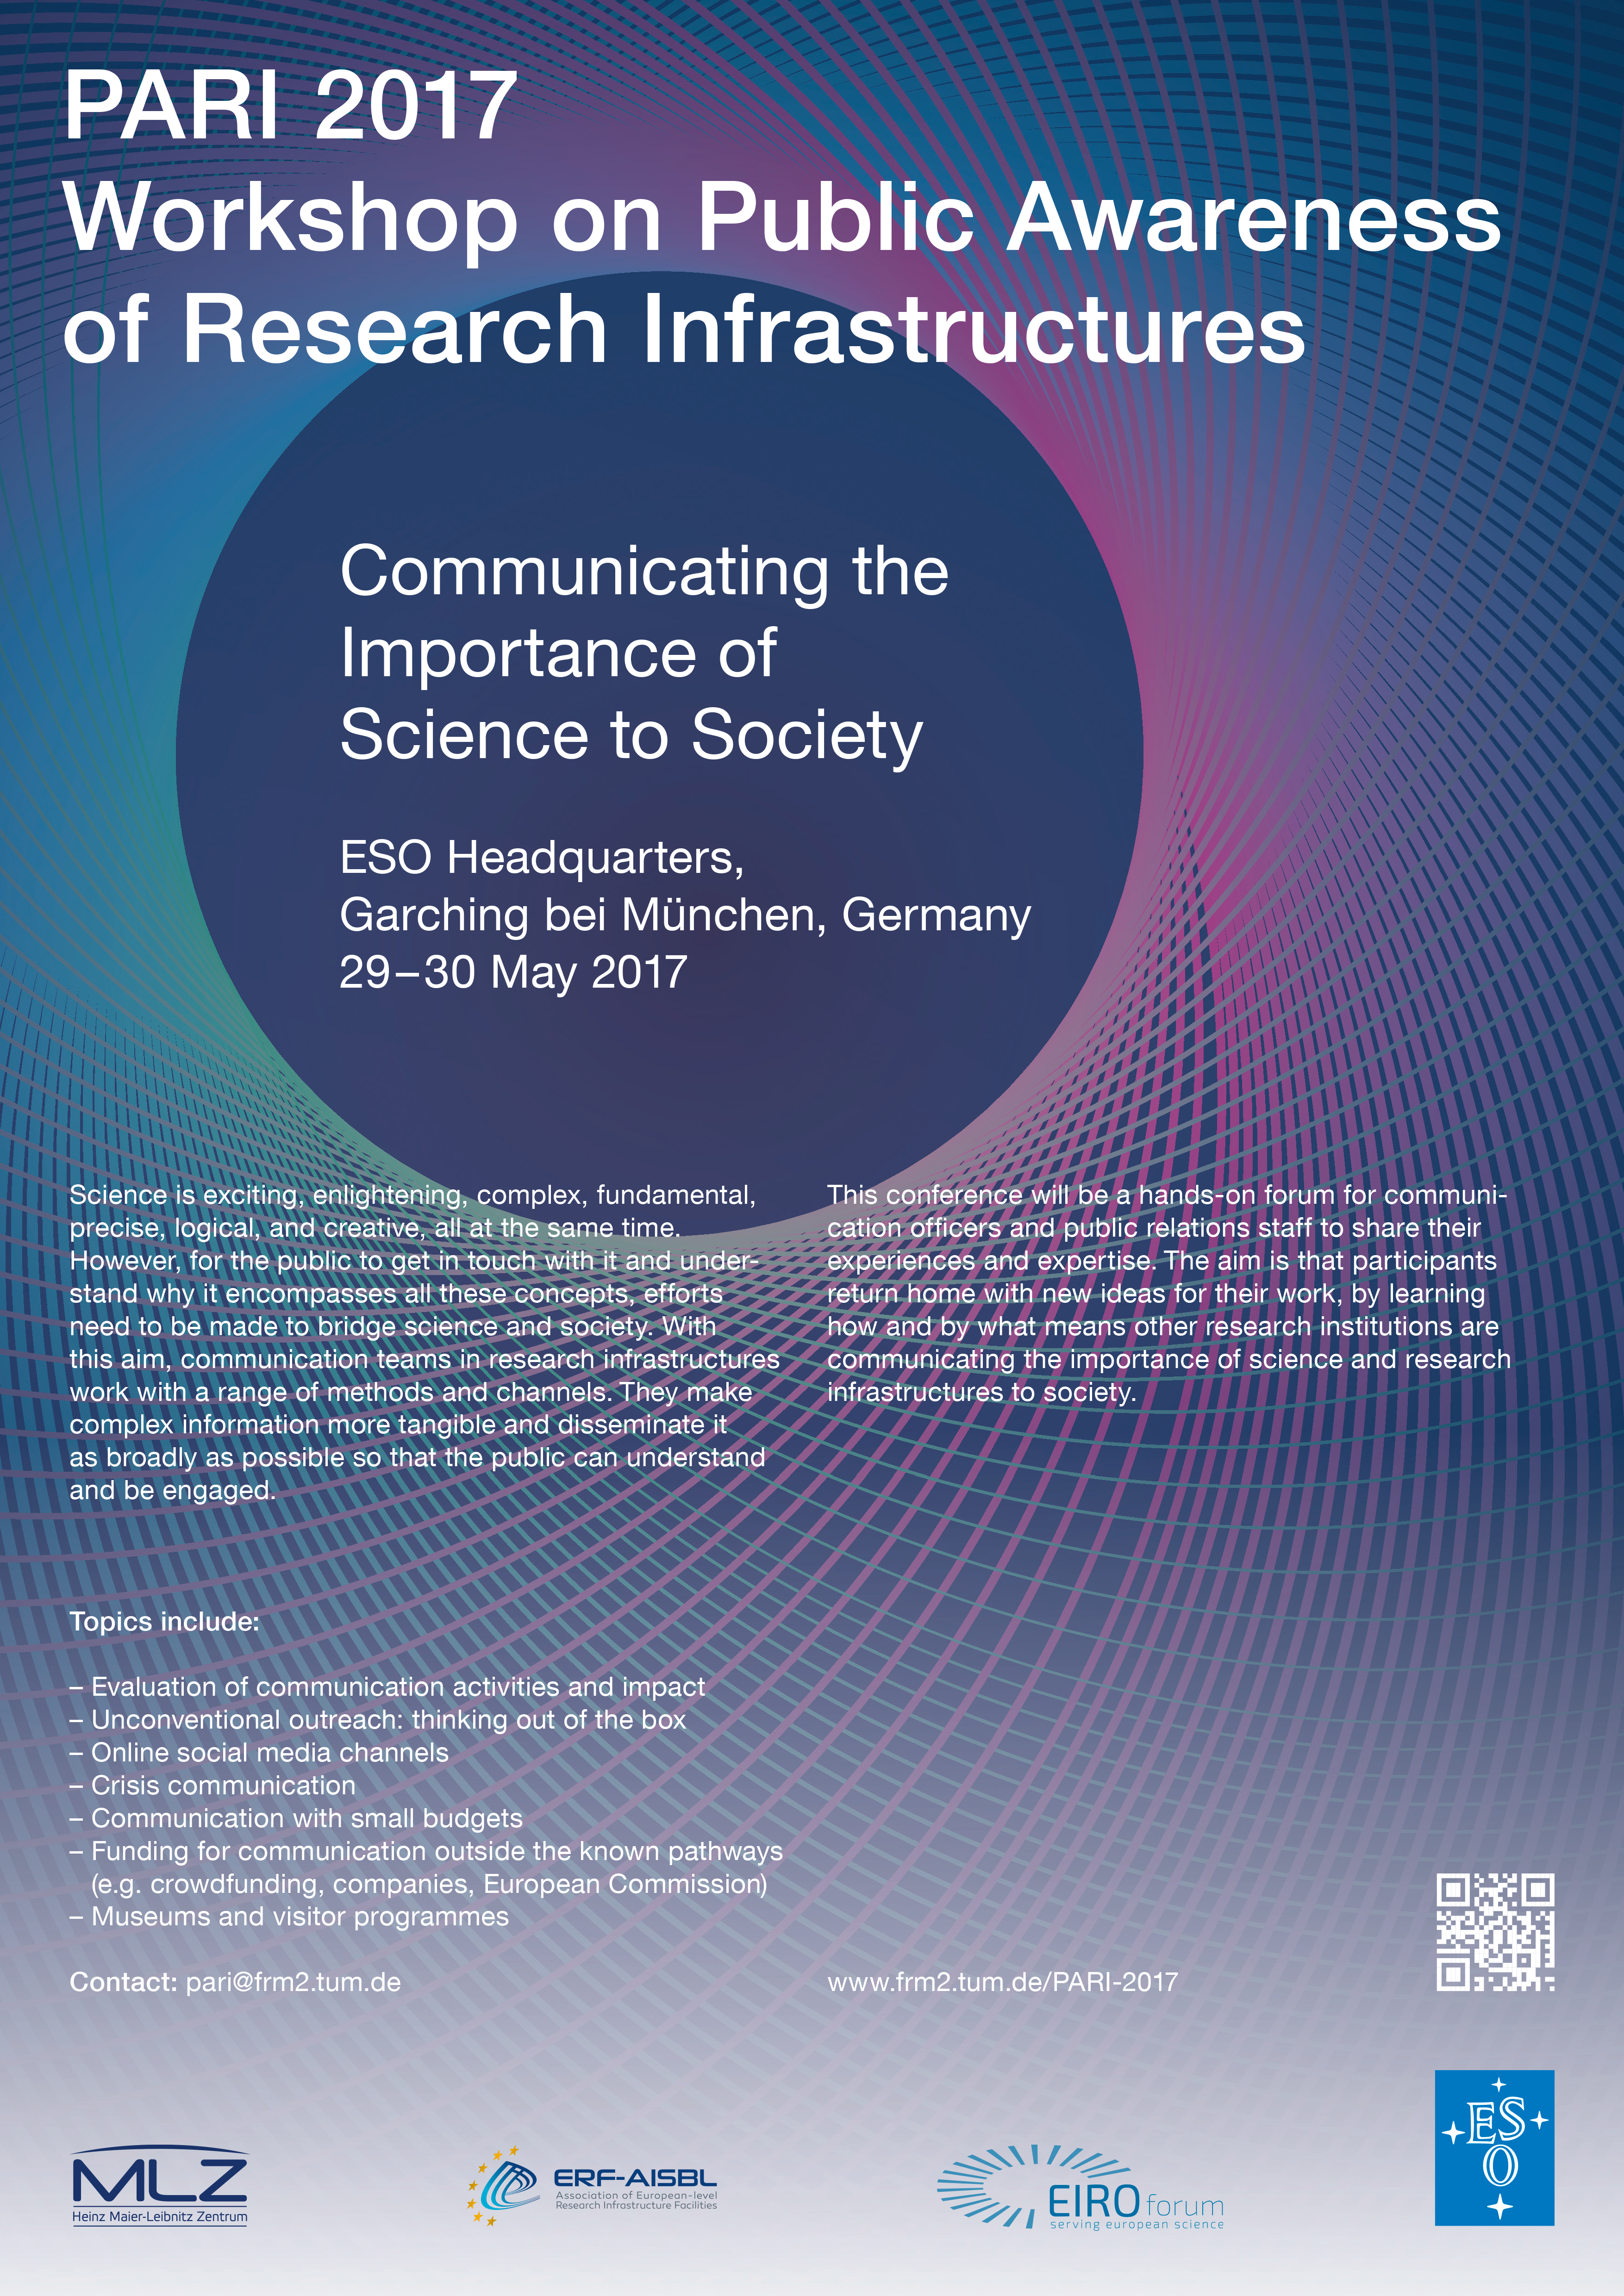

PARI 2017 workshop on Public Awareness of Research Infrastructures

PARI 2017 Workshop on Public Awareness of Research Infrastructures poster

Credit: ESO